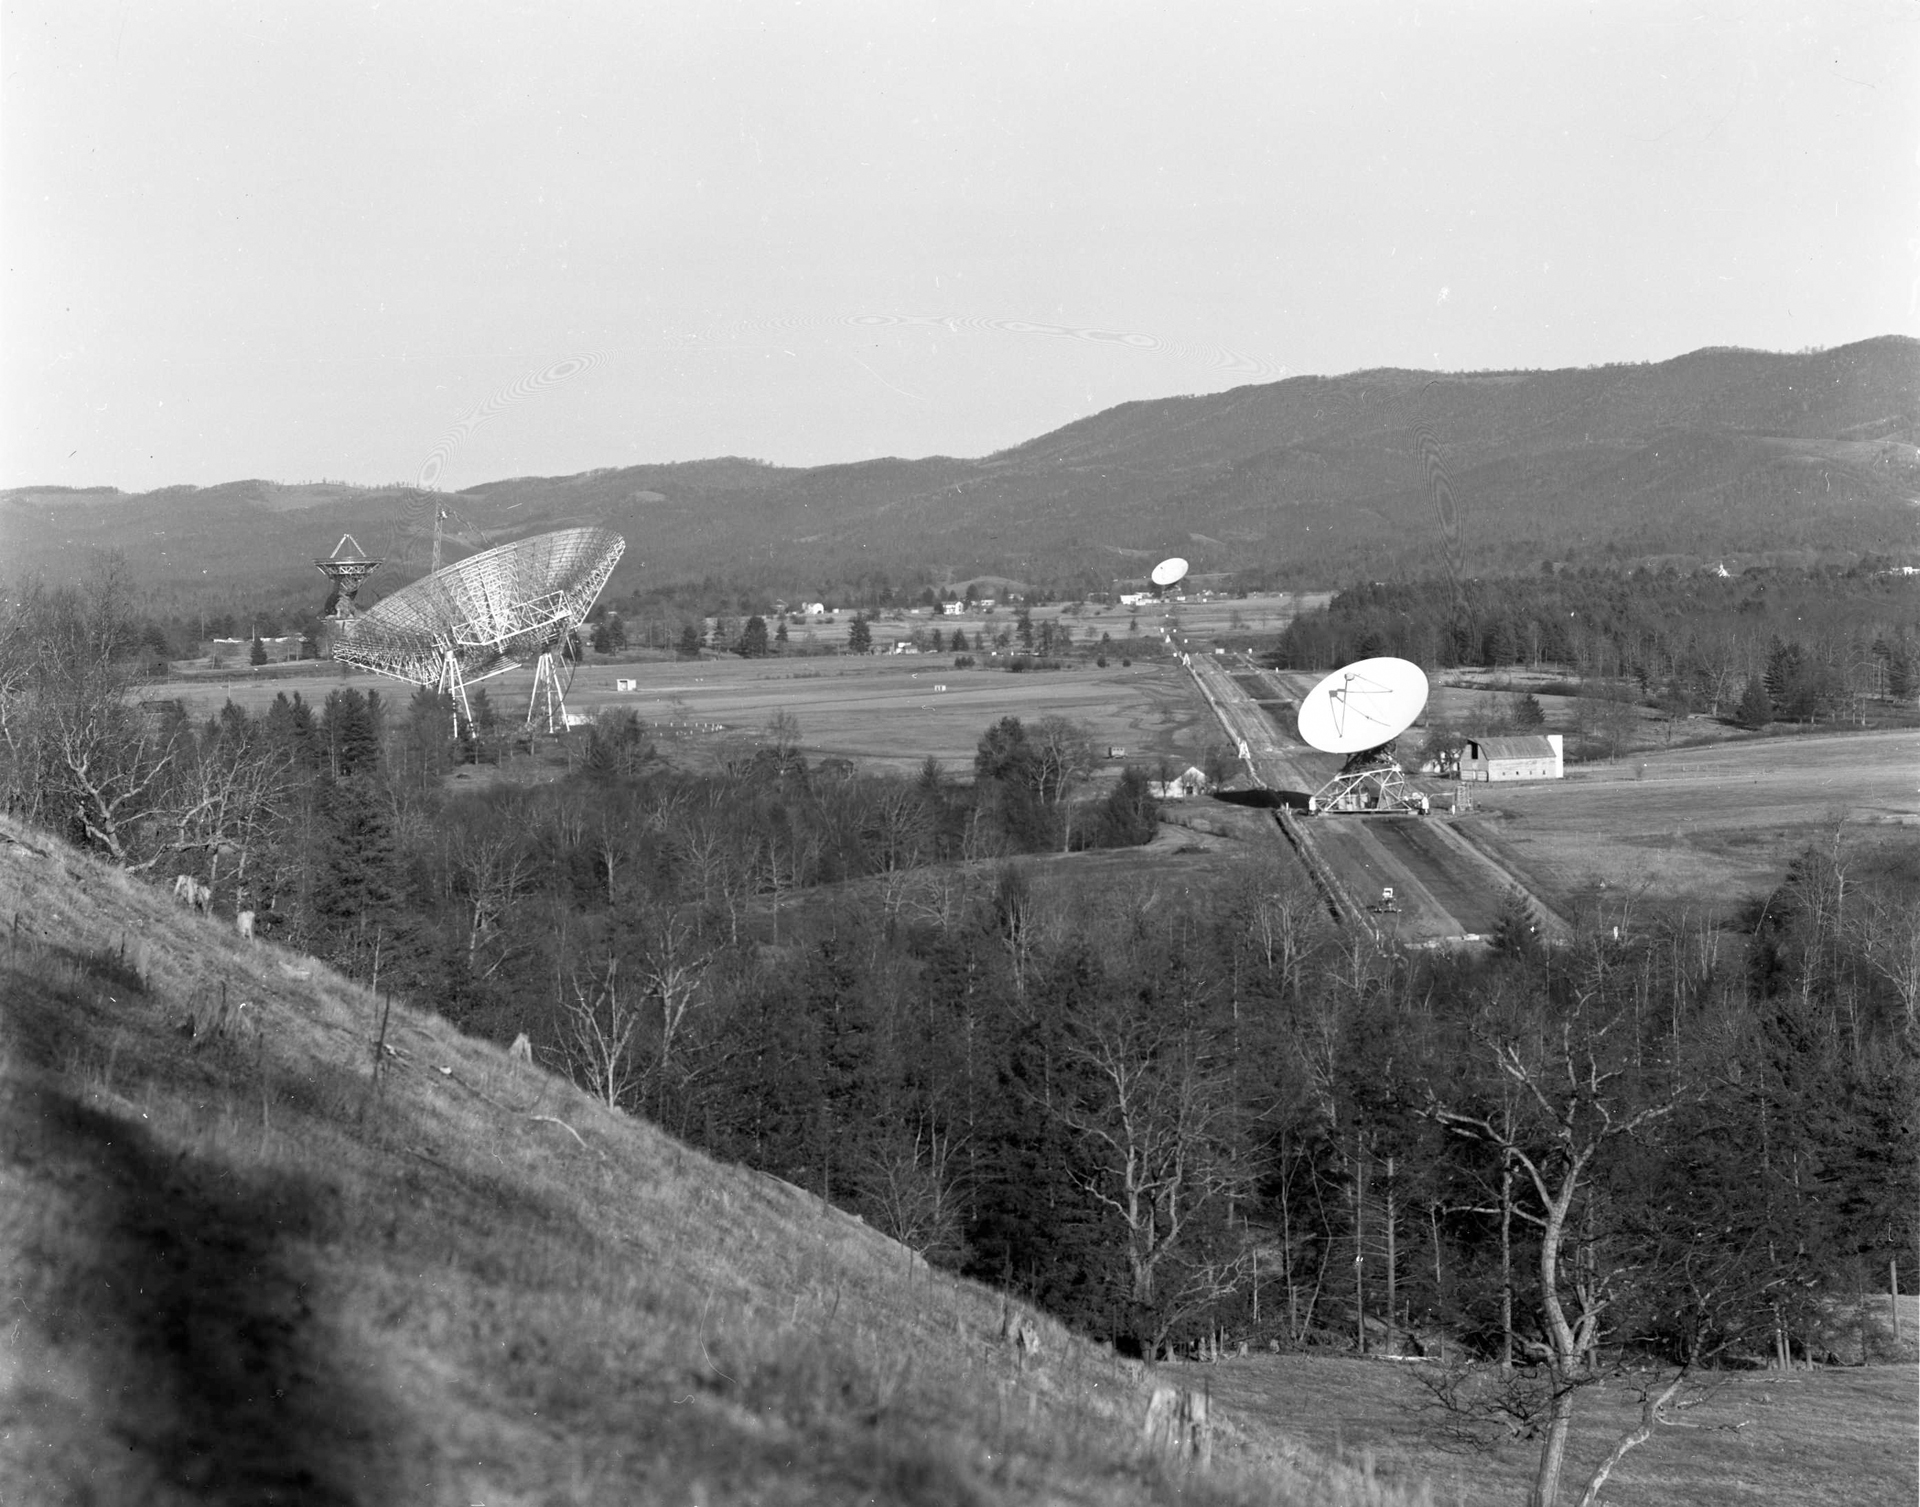

Green Bank in 1965

The Green Bank site, circa January 1965, as viewed from the southwest. The 300-foot dish is turned away from the camera on the left, with the brand new 140-foot (43-meter) telescope staring straight up. To the right are two elements of the Green Bank Interferometer (GBI), the NRAO’s first array.

Credit: NRAO/AUI/NSF